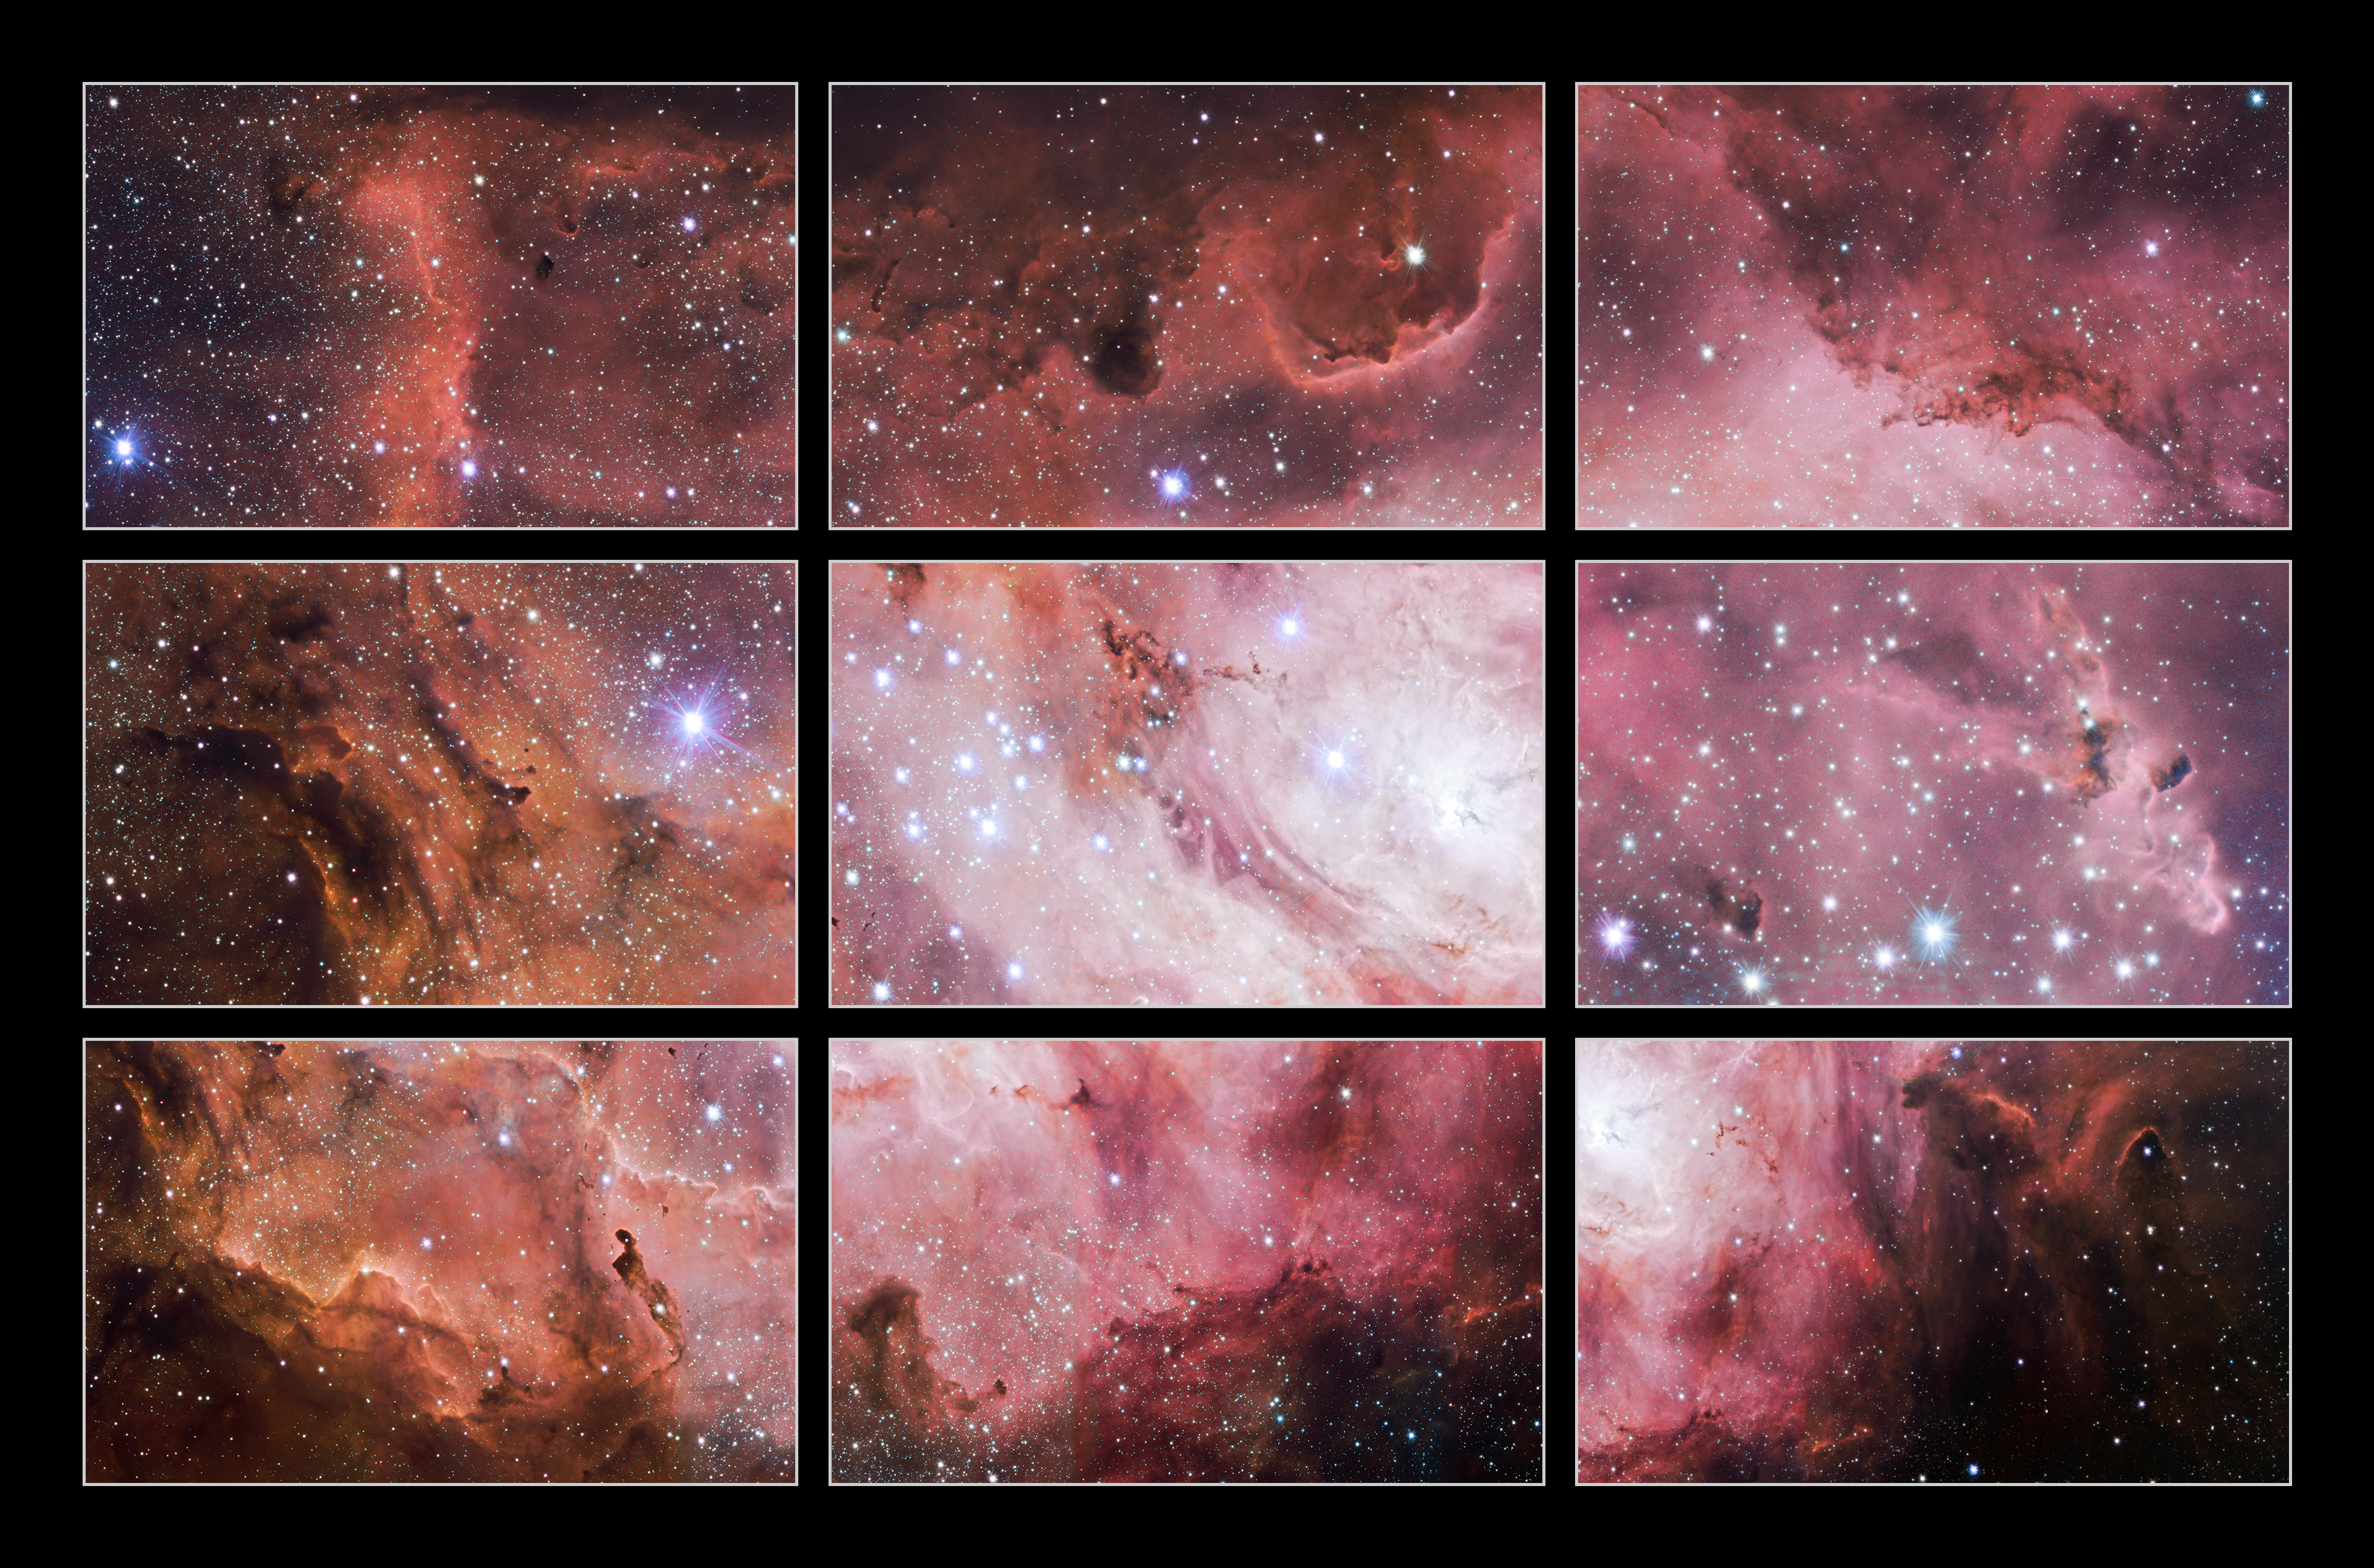

Excerpts from a VST image of the Lagoon Nebula

These excerpts are small sections from a new VLT Survey Telescope (VST) image of the Lagoon Nebula. This giant cloud of gas and dust is creating intensely bright young stars, and is home to young stellar clusters. These data form part of a huge treasure trove of publicly available images from the ESO survey telescopes.

Credit: ESO/VPHAS+ team